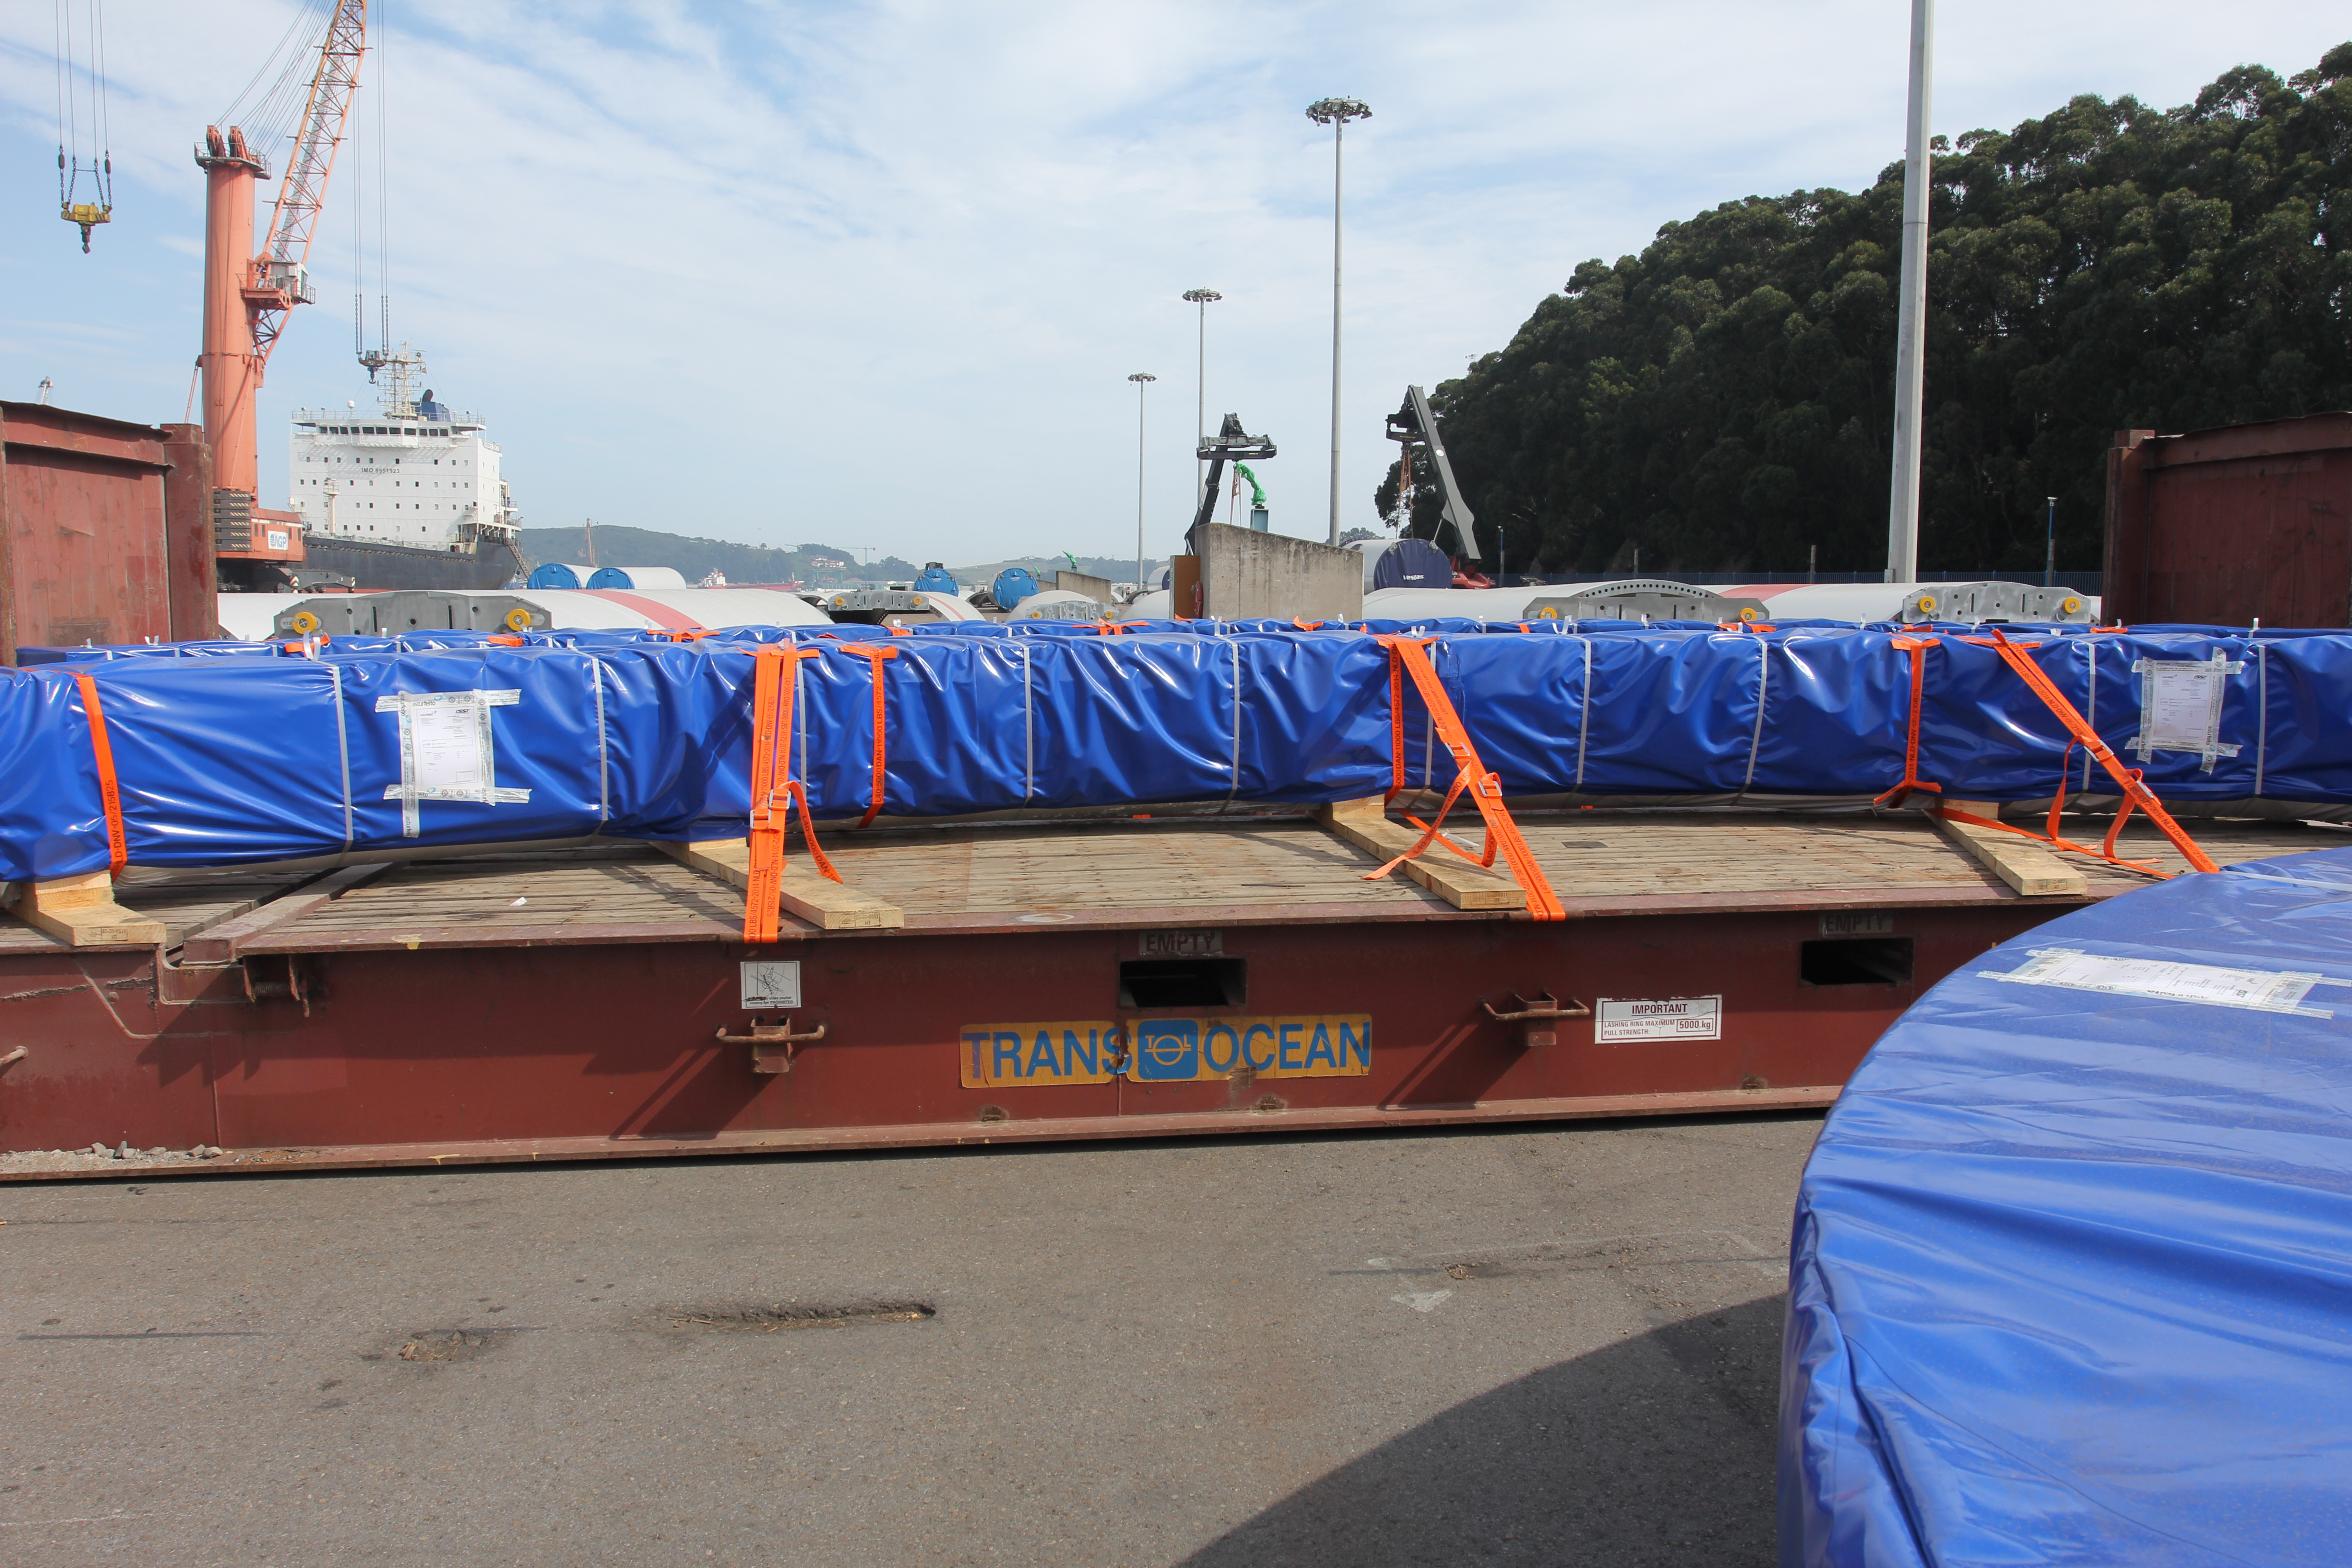

TMA Loading in Spain

The LSST Telescope Mount Assembly (TMA) departed Spain for Chile aboard the vessel Lisa Auerbach on July 26th. The disassembled, marine-wrapped pieces of the TMA, were loaded without damage despite the challenge presented by their unusual sizes and shapes.

Credit: Rubin Observatory/NSF/AURA